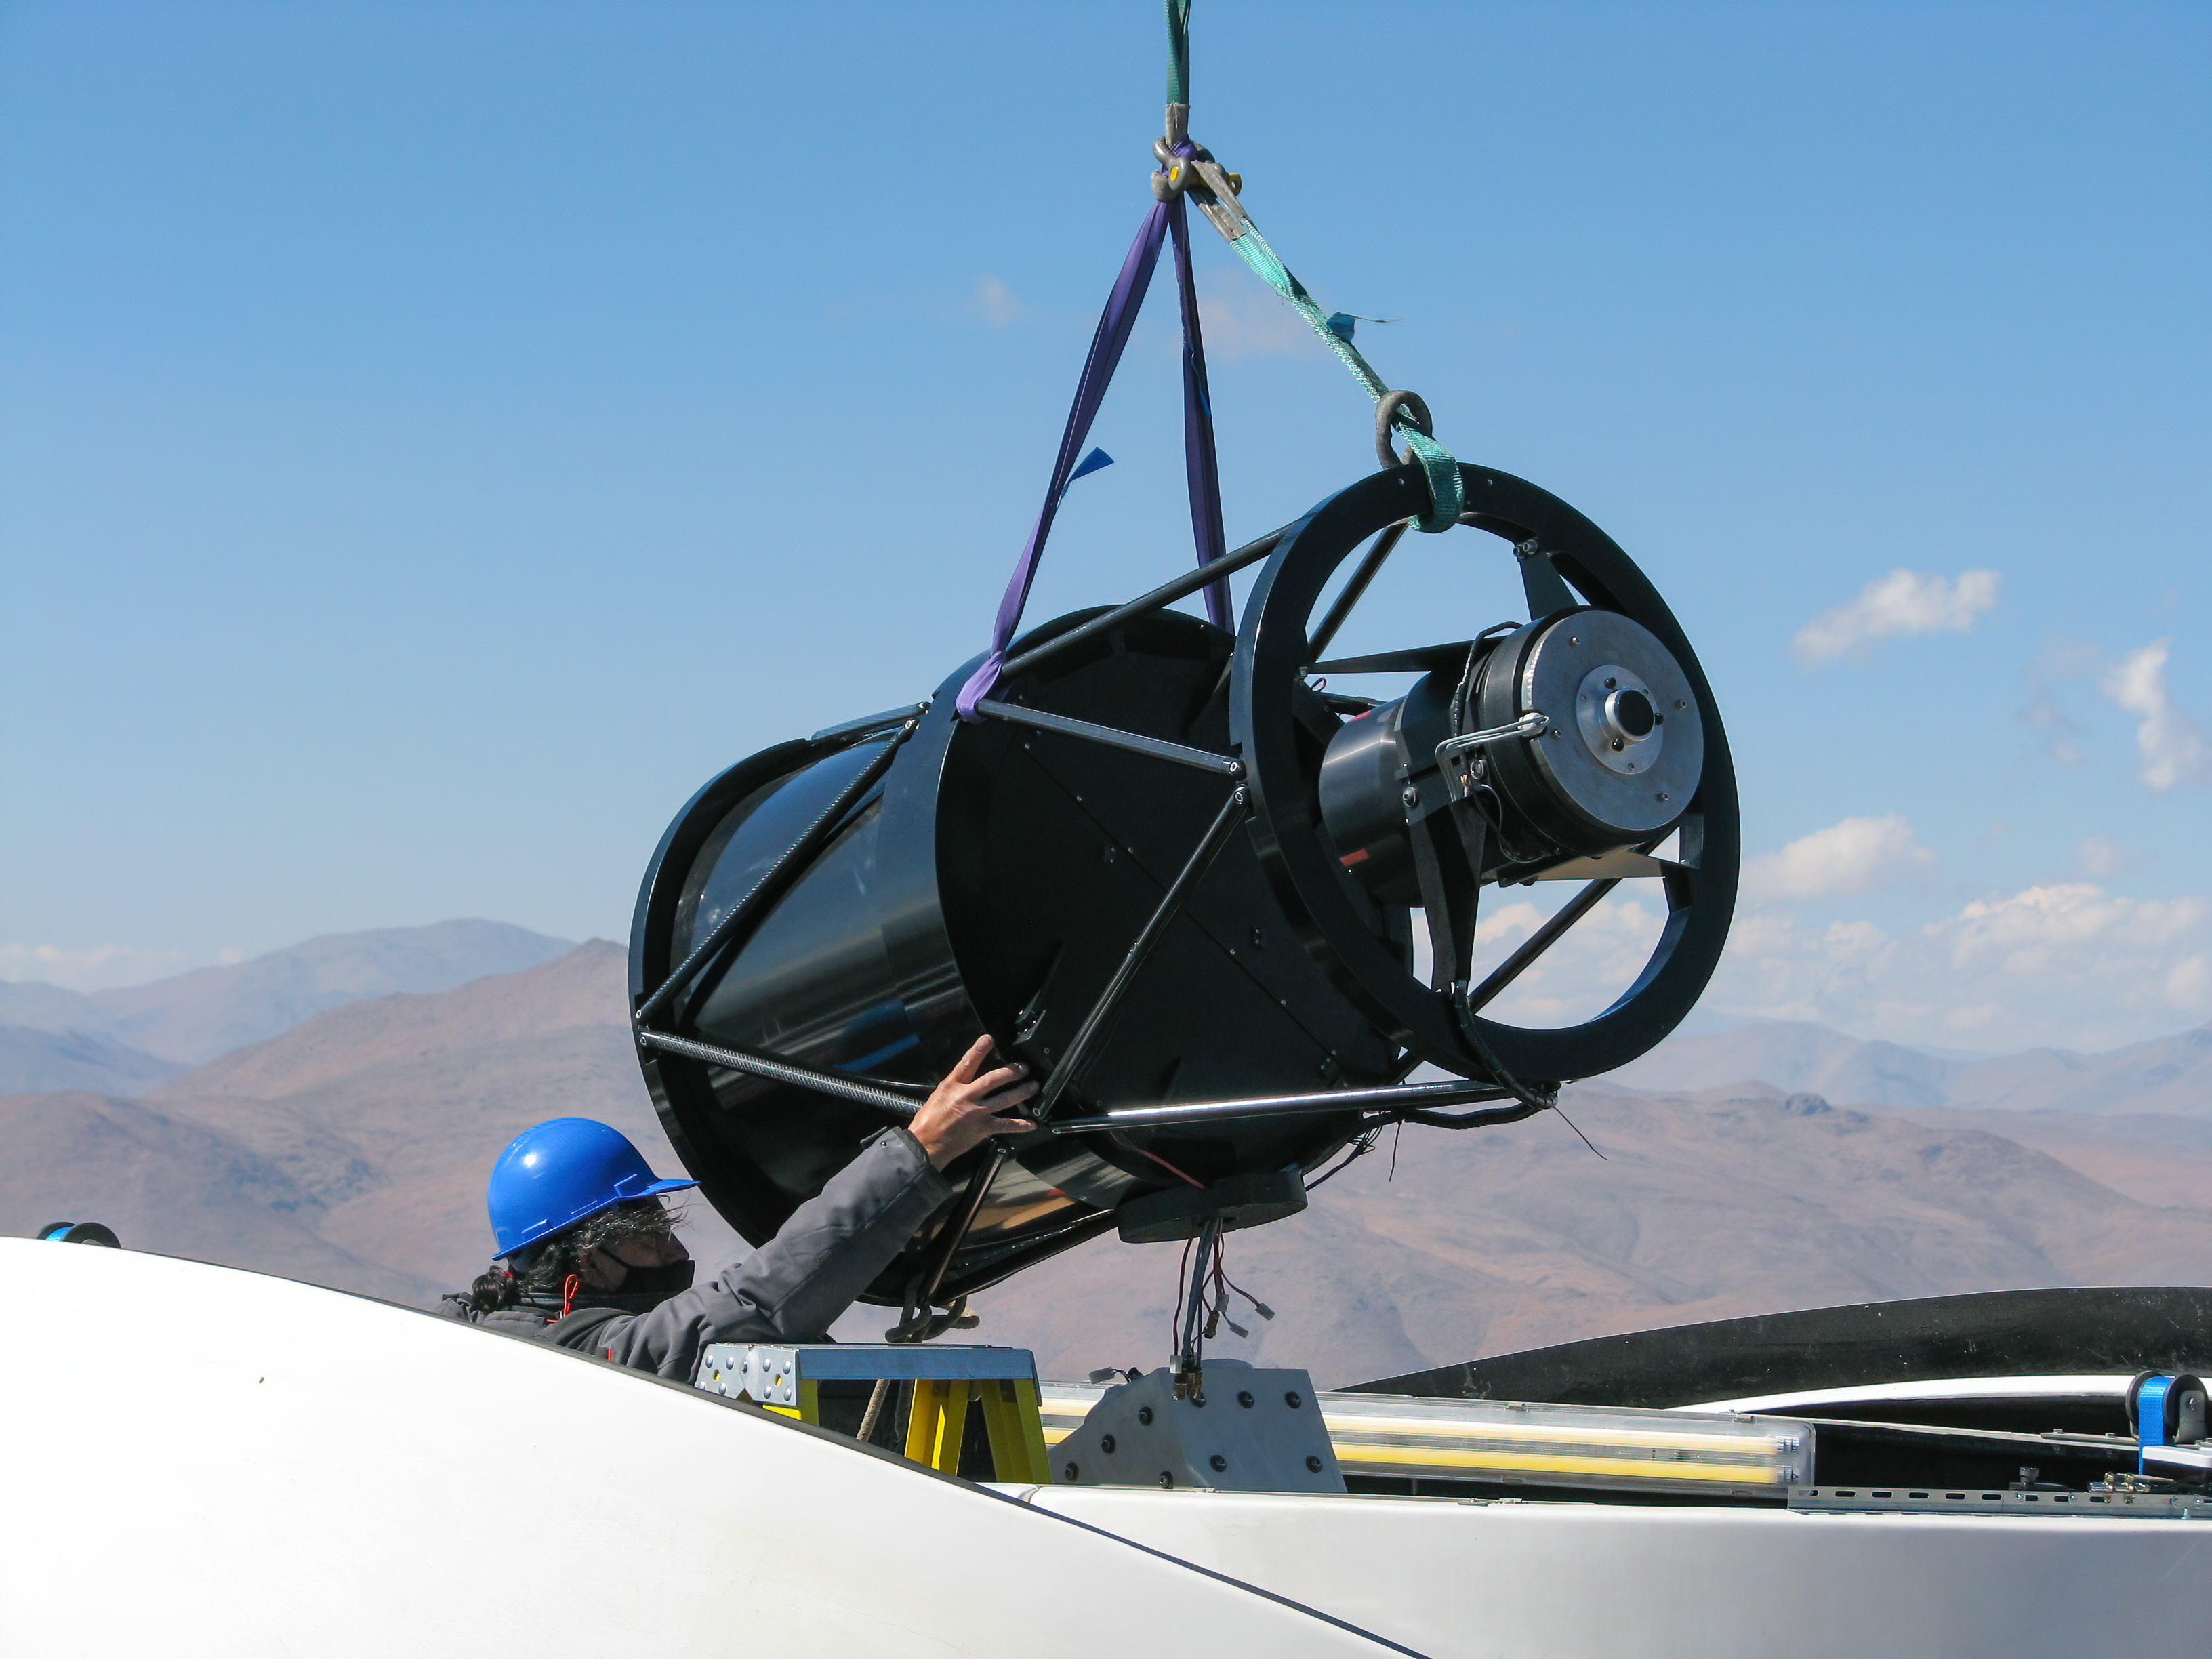

Guiding the structure of the Test-Bed Telescope 2 into place

An engineer guides the telescope structure of the Test-Bed Telescope 2 carefully into place as it is lowered into its sheltering dome at ESO’s La Silla Observatory.

Credit: P. Sinclaire/ESO